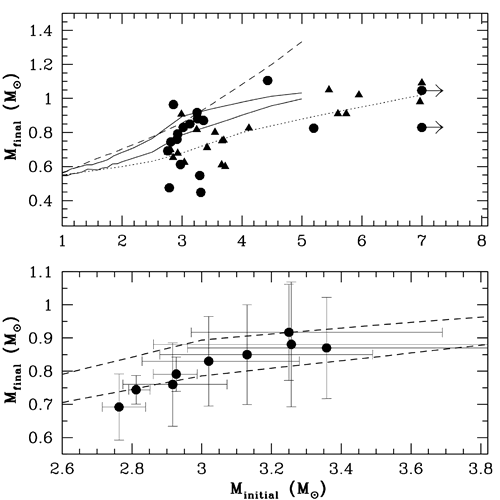

The white dwarf initial-final mass relationship is shown for the 18 white dwarfs spectroscopically fit

The white dwarf initial-final mass relationship is shown for the 18 white dwarfs spectroscopically fit in this work (circles) and all previous constraints (triangles). Also shown are several semi-empirical and theoretical relations discussed in the Kalirai et al. paper. Bottom - A closer look at those white dwarfs that form the tight sequence with initial mass between 2.8 - 3.4 solar masses.

Credit: International Gemini Observatory/NOIRLab/NSF/AURA